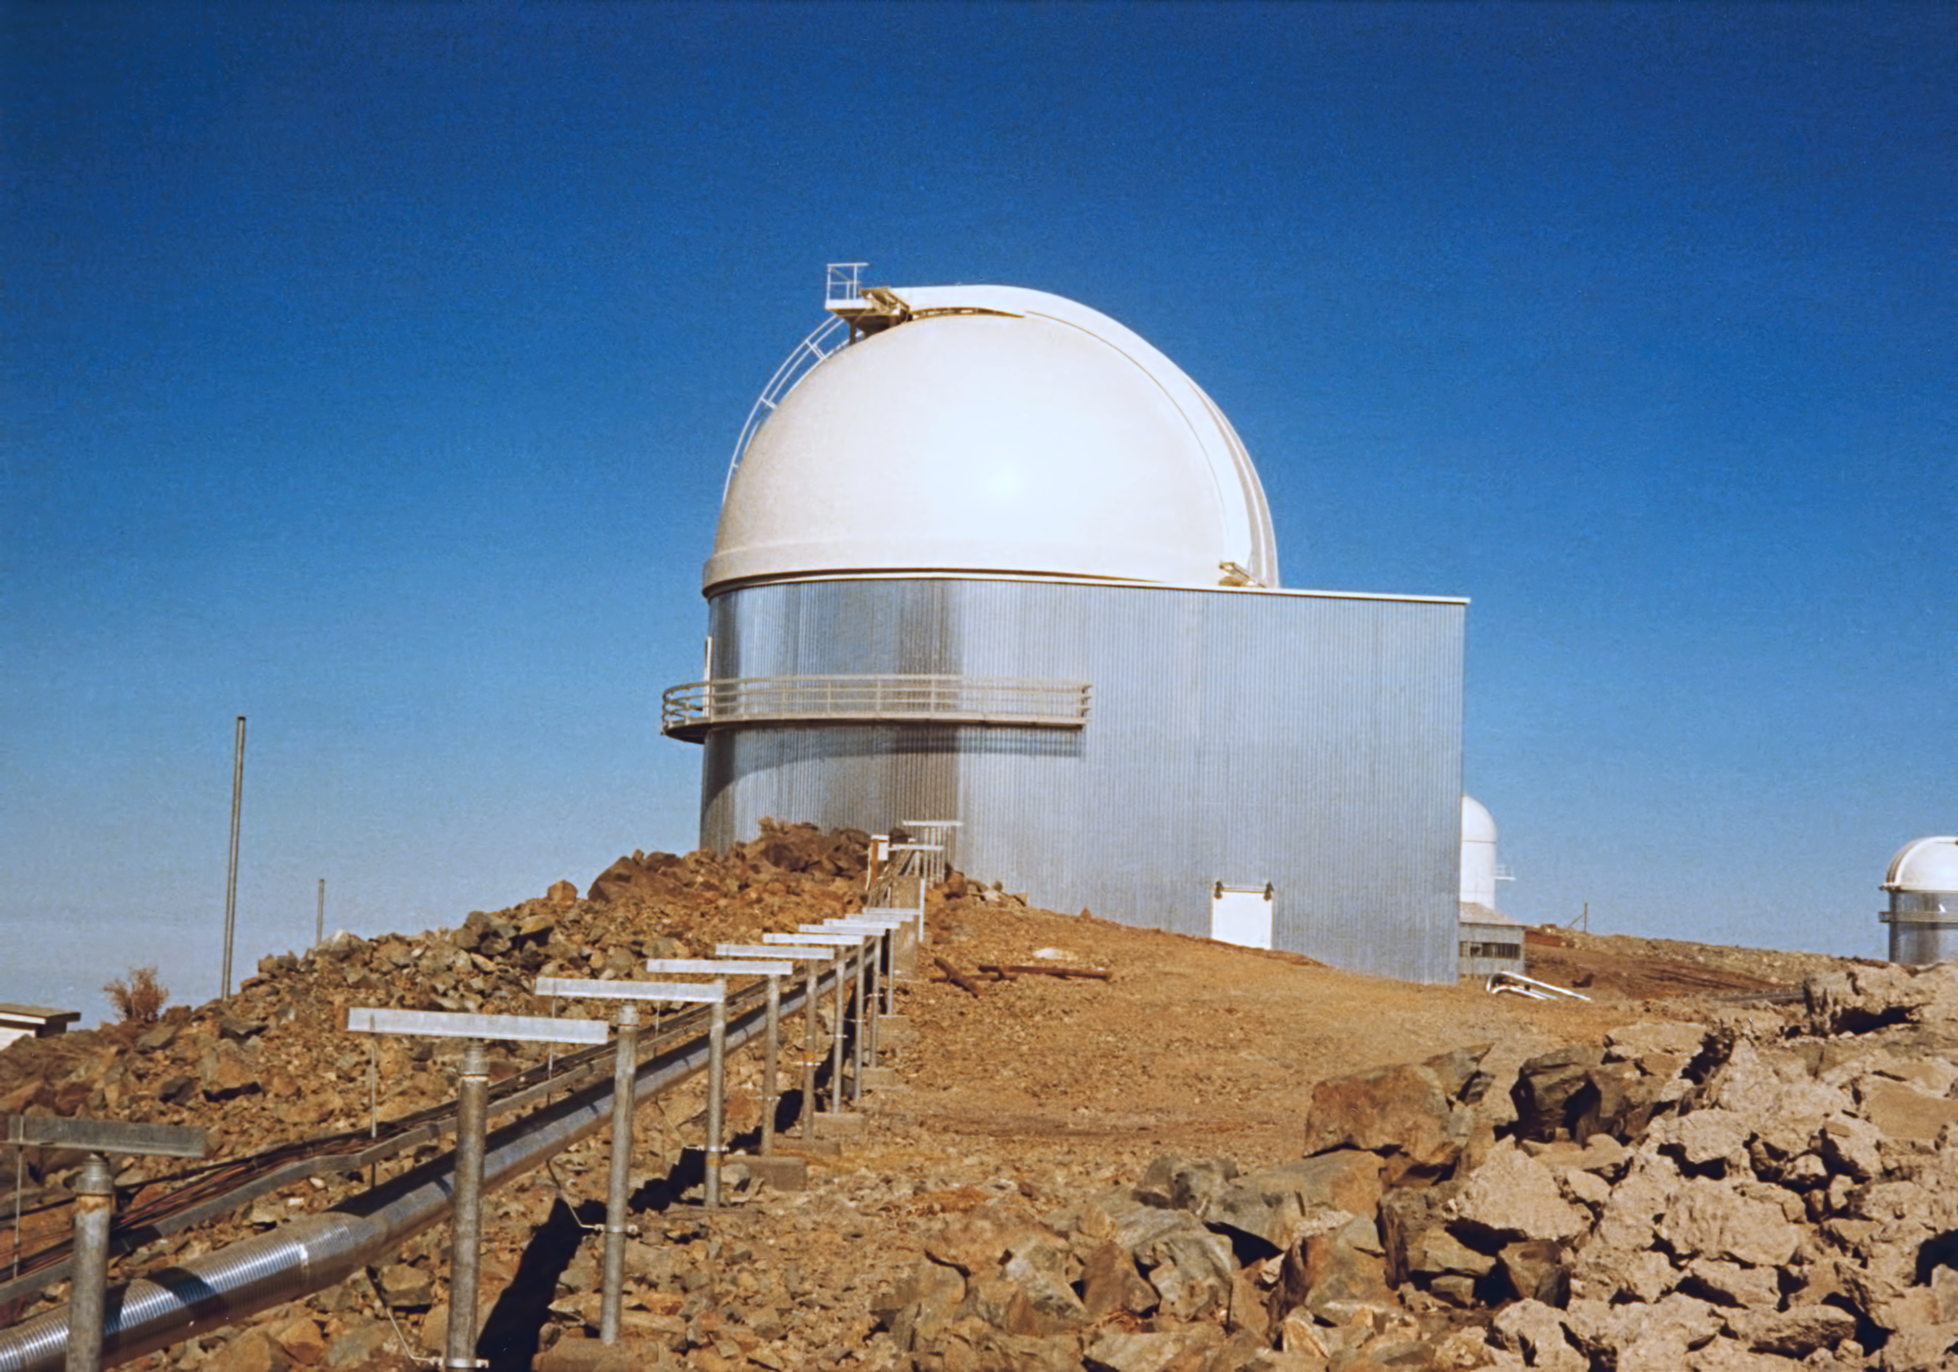

The ESO 1-metre telescope

This image shows the ESO 1-metre telescope in around 1975. The telescope has since been decommissioned.

Credit: ESO/hochtief